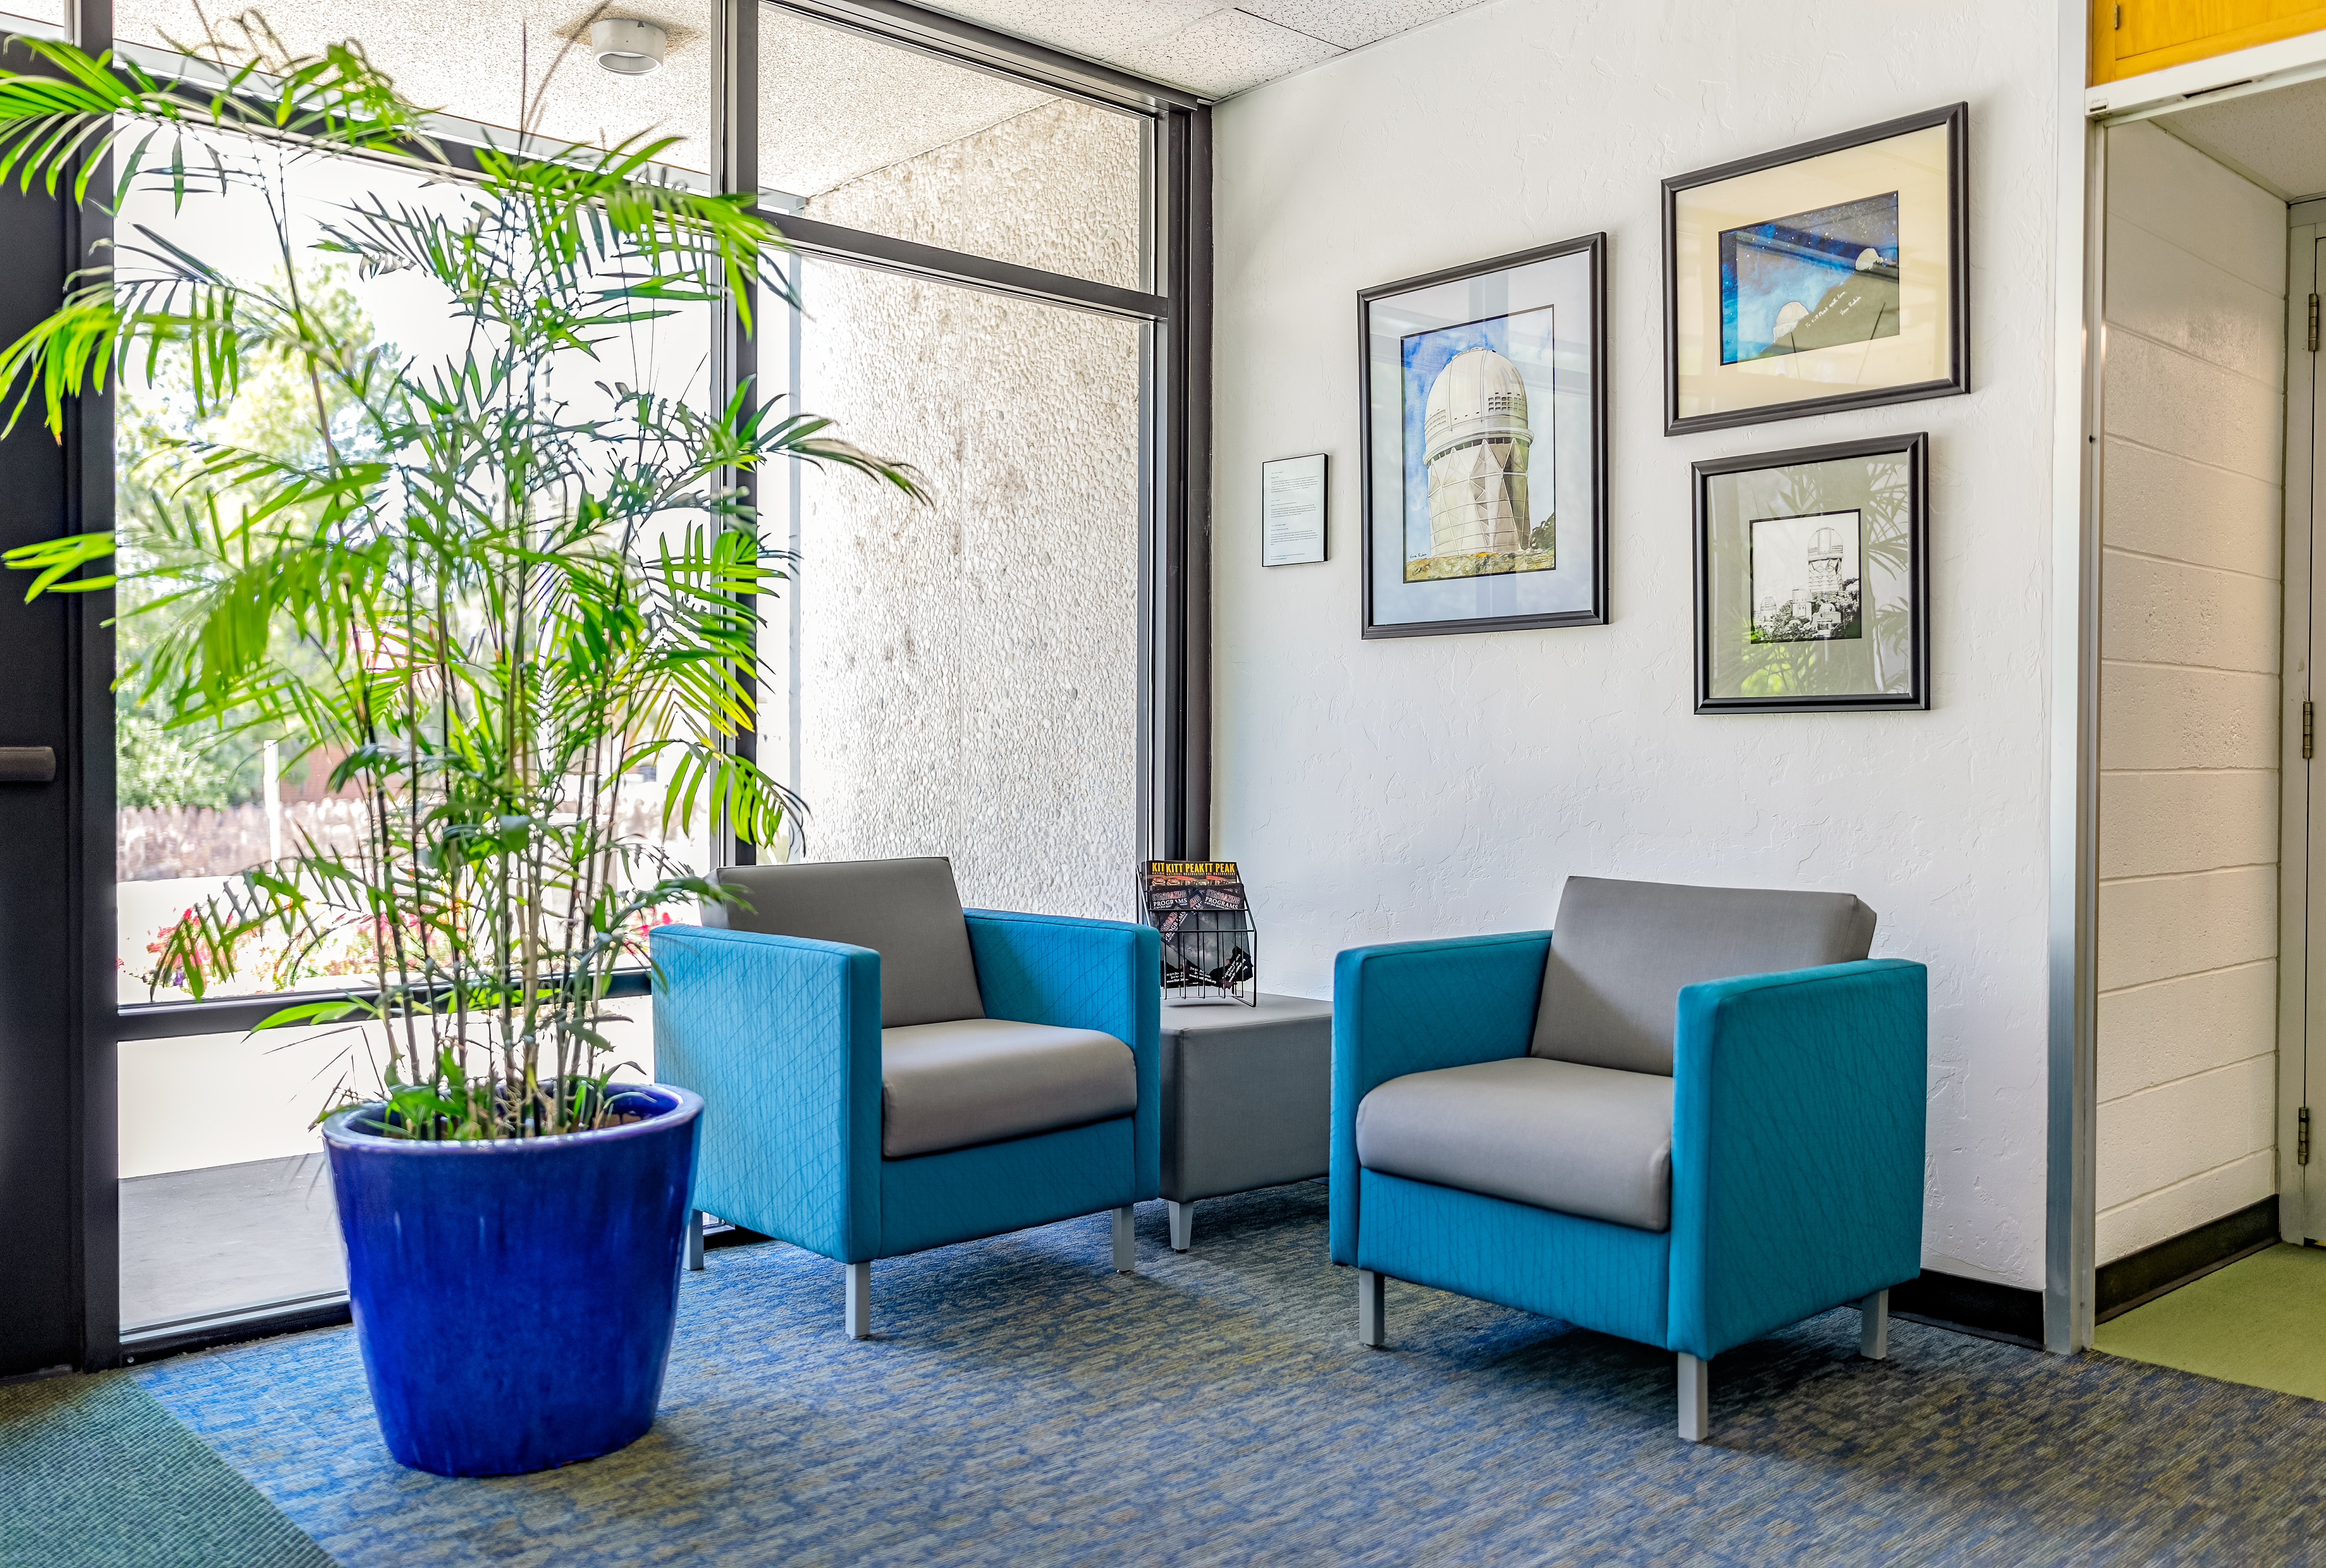

NOIRLab HQ Seating Area

The seating area at the front desk of NOIRLab Headquarters in Tucson, Arizona.

Credit: NOIRLab/NSF/AURA/T. Slovinský